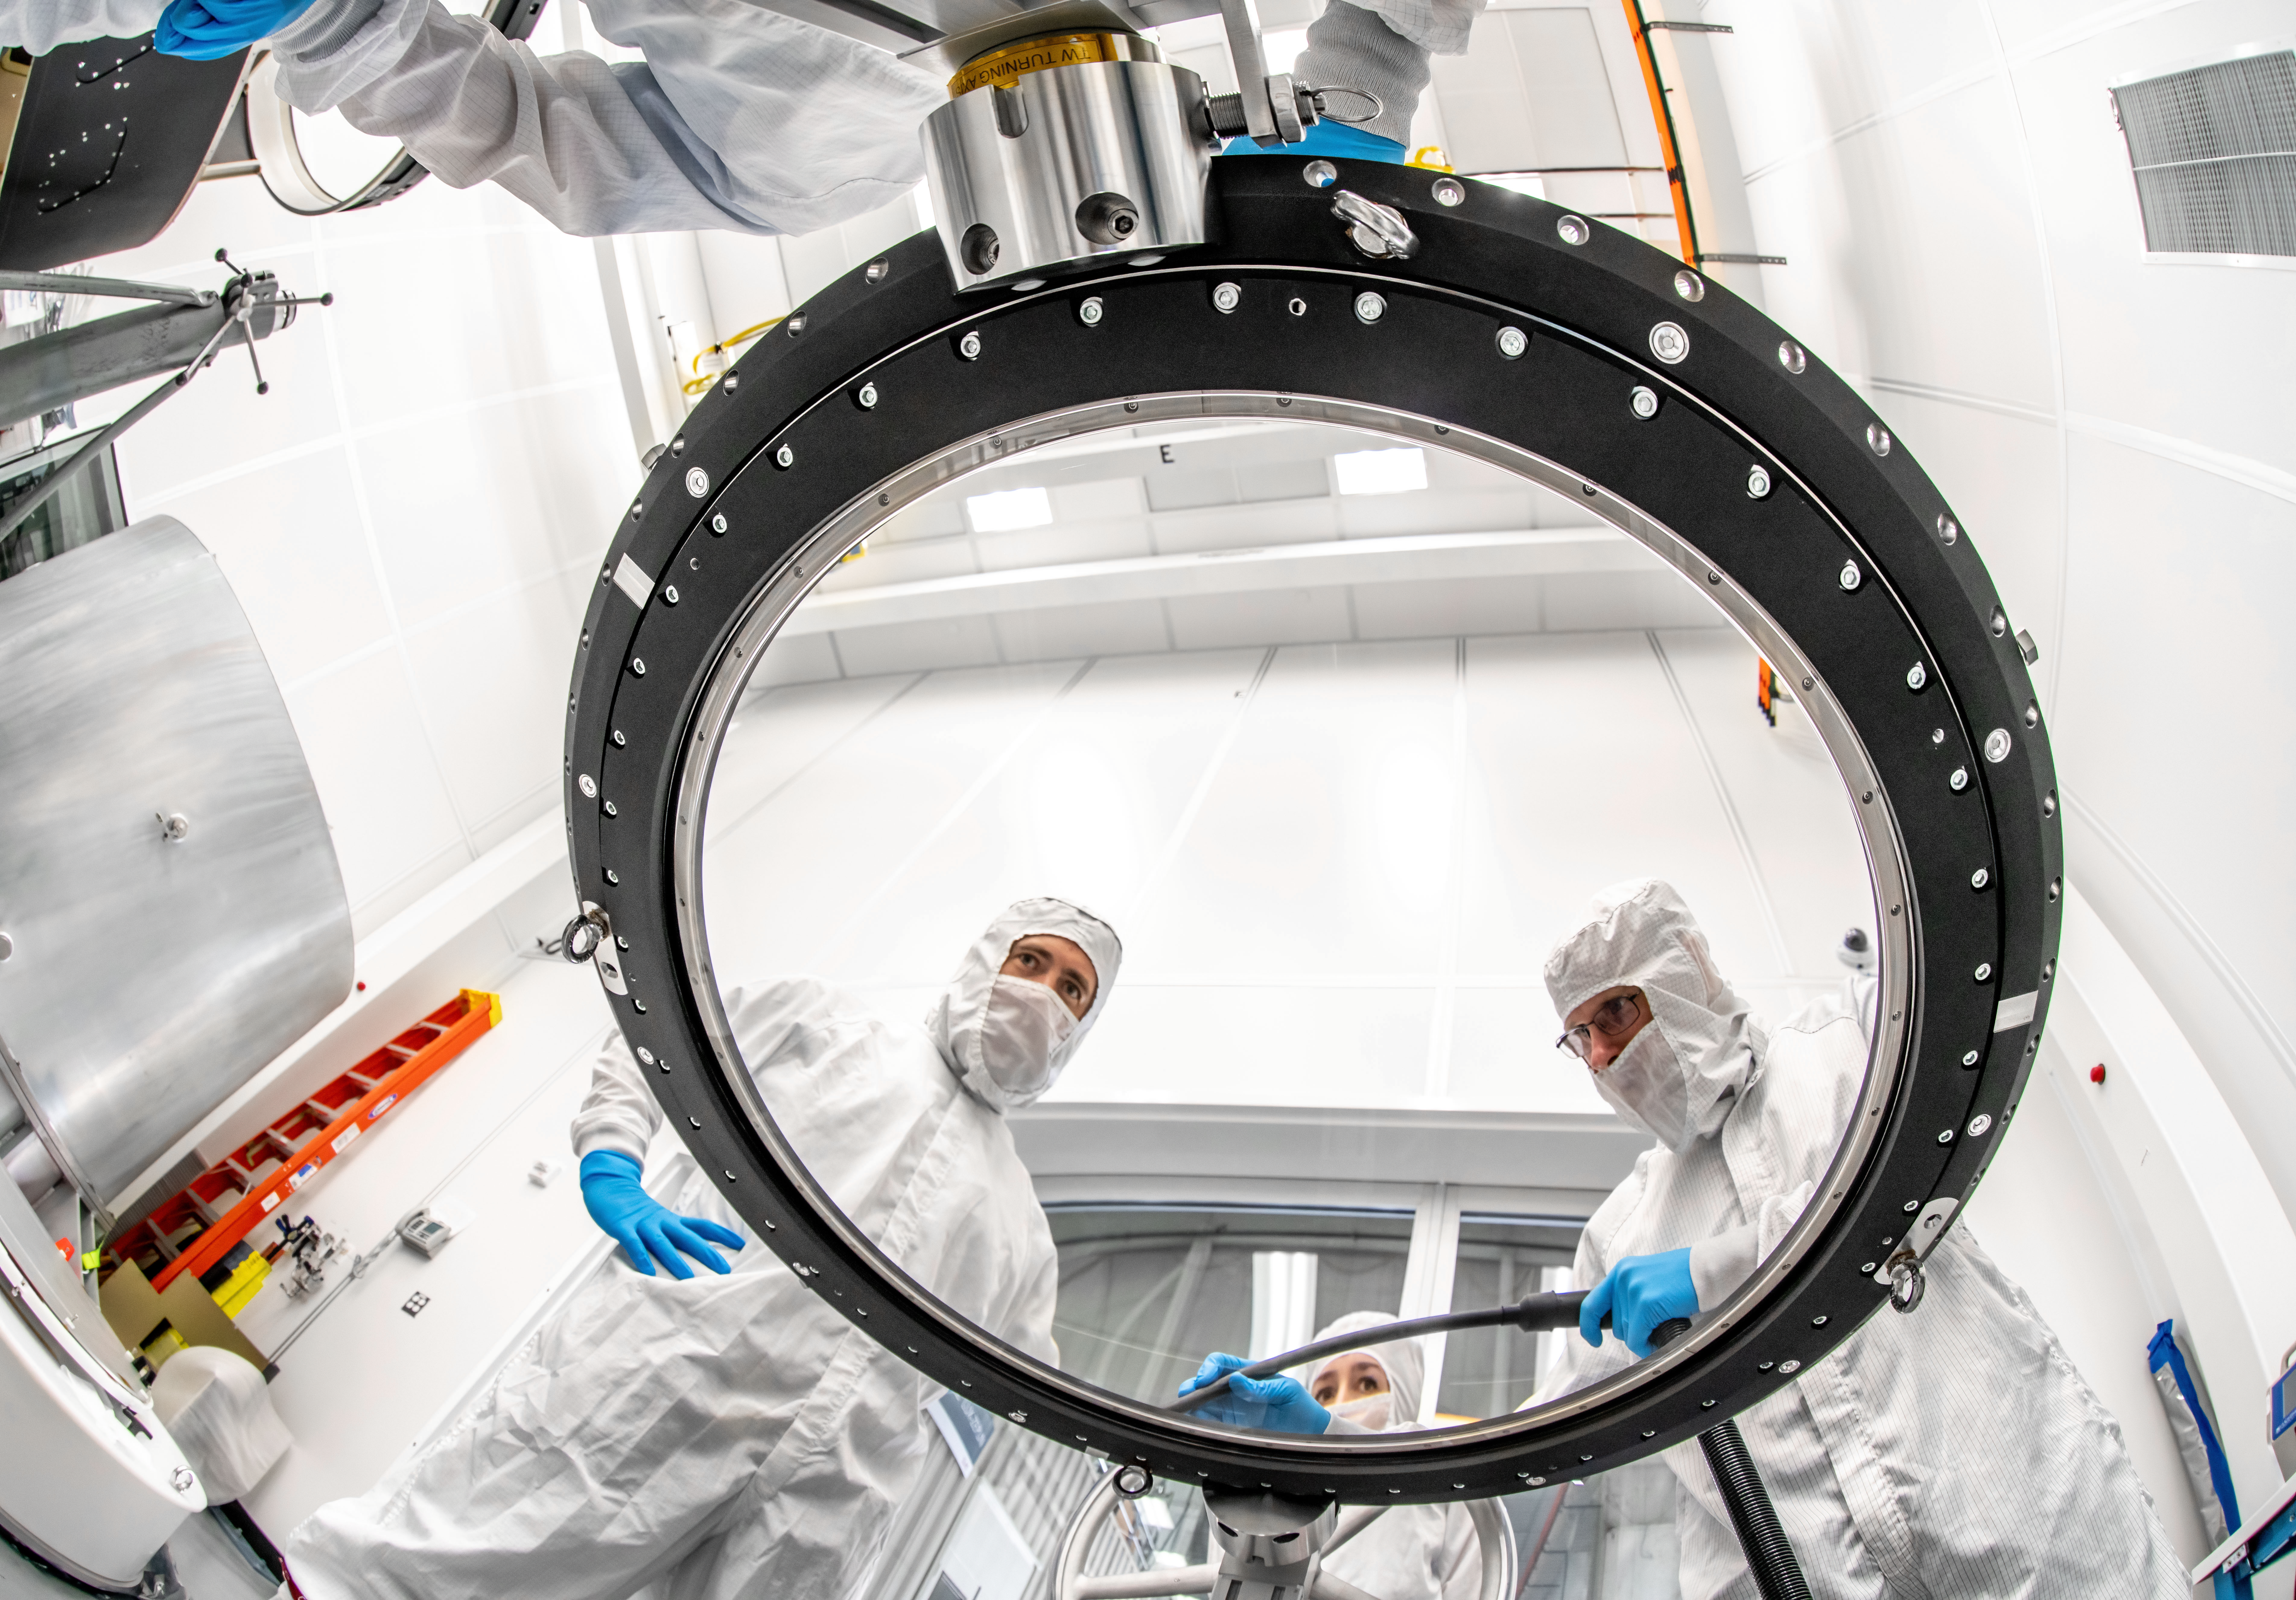

LSST Lens Inspection

Arrival and inspection of the L3 lens of the LSST Camera at a clean room at SLAC. Although smaller than the other two lenses that will go into the camera body, it’s still over 3 feet in diameter and weighs a whopping 200 pounds. L3 will be closest to the 3,200-megapixel camera’s focal plane. It’ll be the final optical element correcting images captured by the imaging sensors, as well as the barrier for the vacuum inside the cryostat that cools imaging sensors to minus 150 degrees Fahrenheit. Work on the lenses has been managed by Lawrence Livermore National Laboratory.

Credit: Jacqueline Orrell/SLAC National Accelerator Laboratory